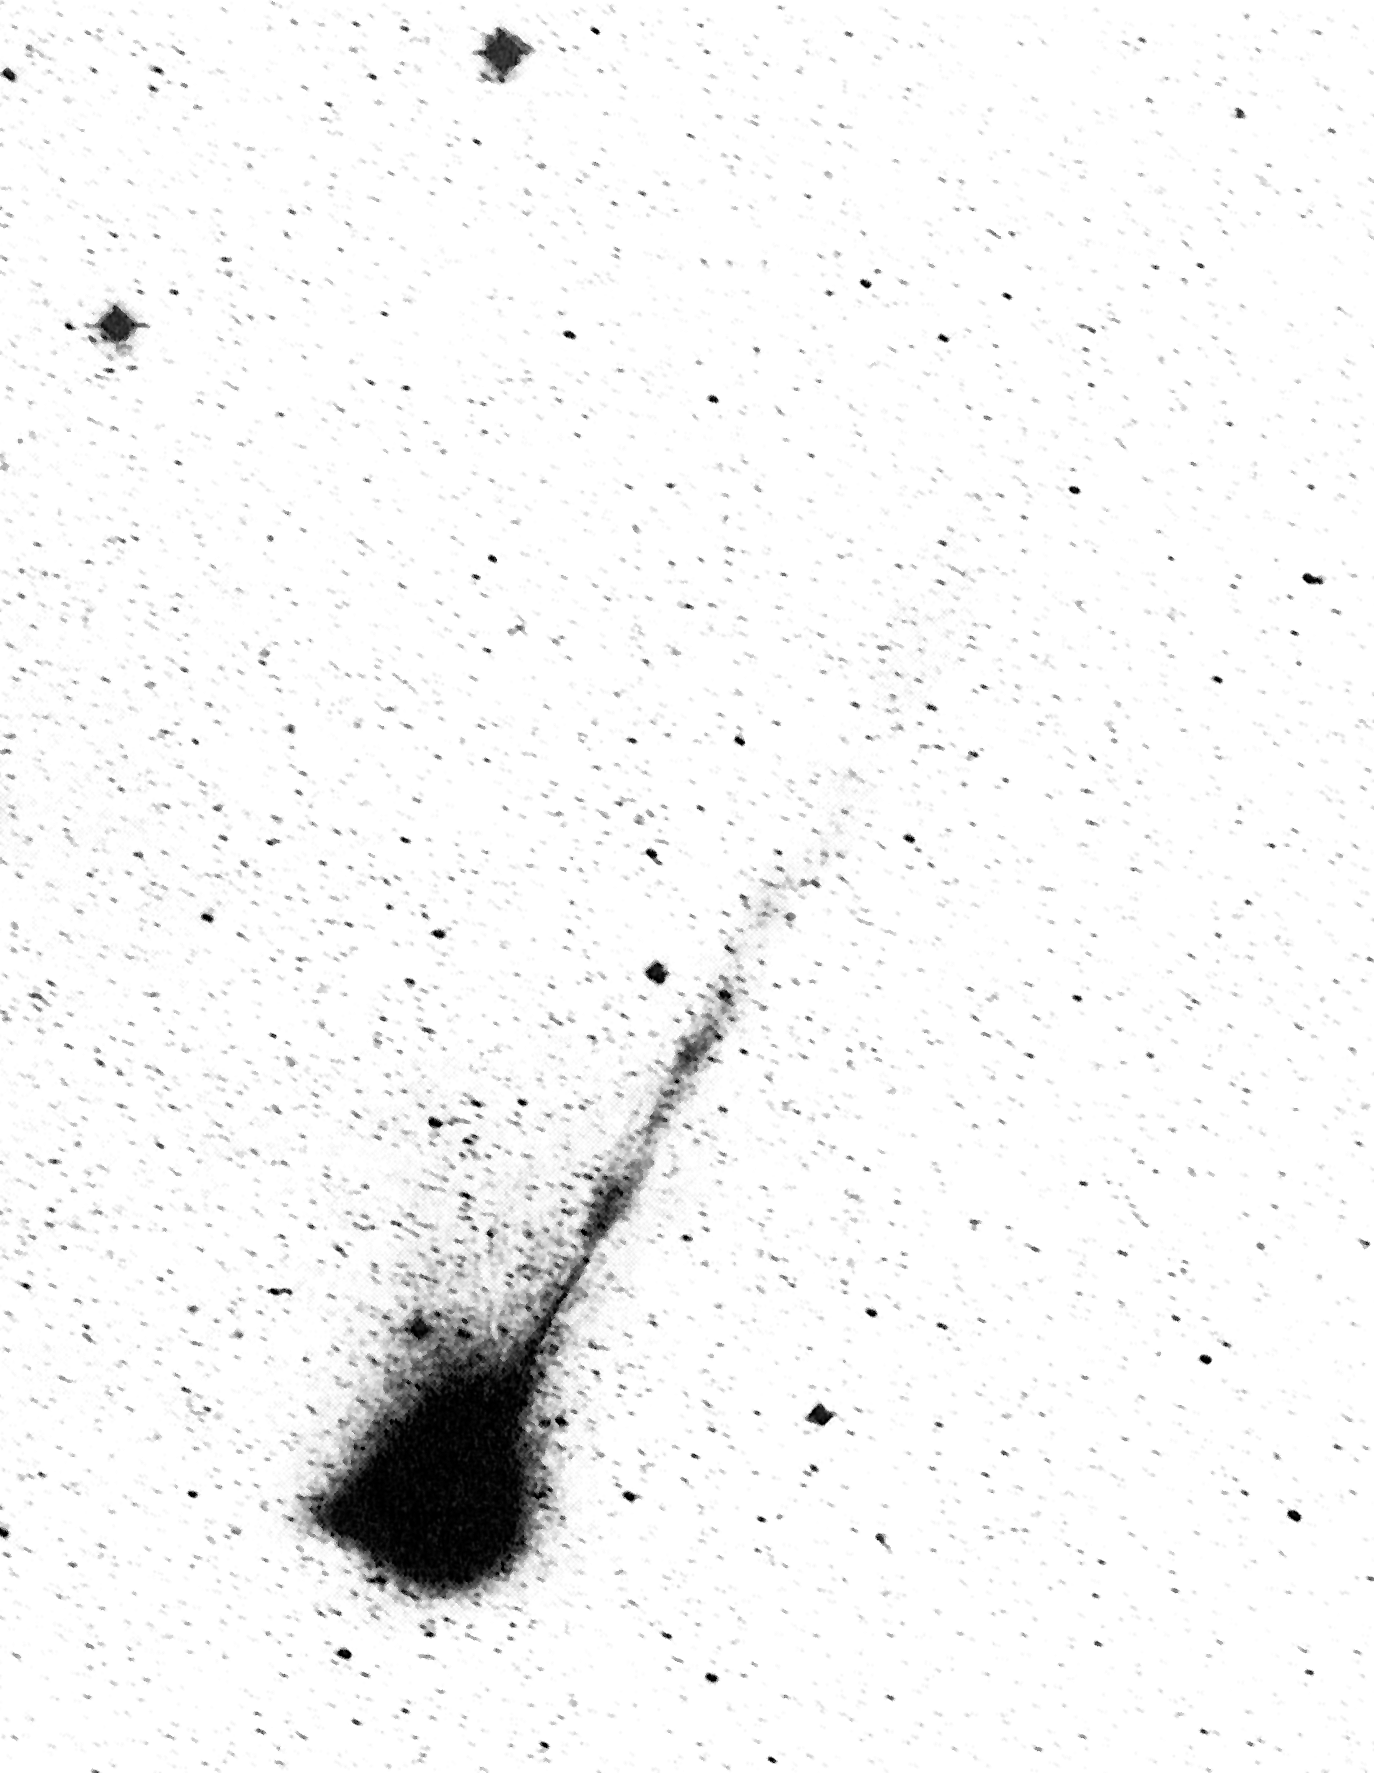

The long ion tail of comet Wilson

The long ion tail of Comet Wilson. This photo of Comet Wilson was obtained with the ESO 1m Schmidt telescope on March 28, 1987, three weeks before its closest approach to the Sun (perihelion). It shows the development of a long, weak ion tail, consisting of ionized atoms and molecules which are pushed away from the coma (comet head) by action of the solar wind. This straight ion tail measures about 3 degrees, corresponding to about 11 million km (projected) and points towards southwest. Note also the streamers near the coma. A short, stubby dust tail is seen towards north (to the left in this picture).

Credit: ESO